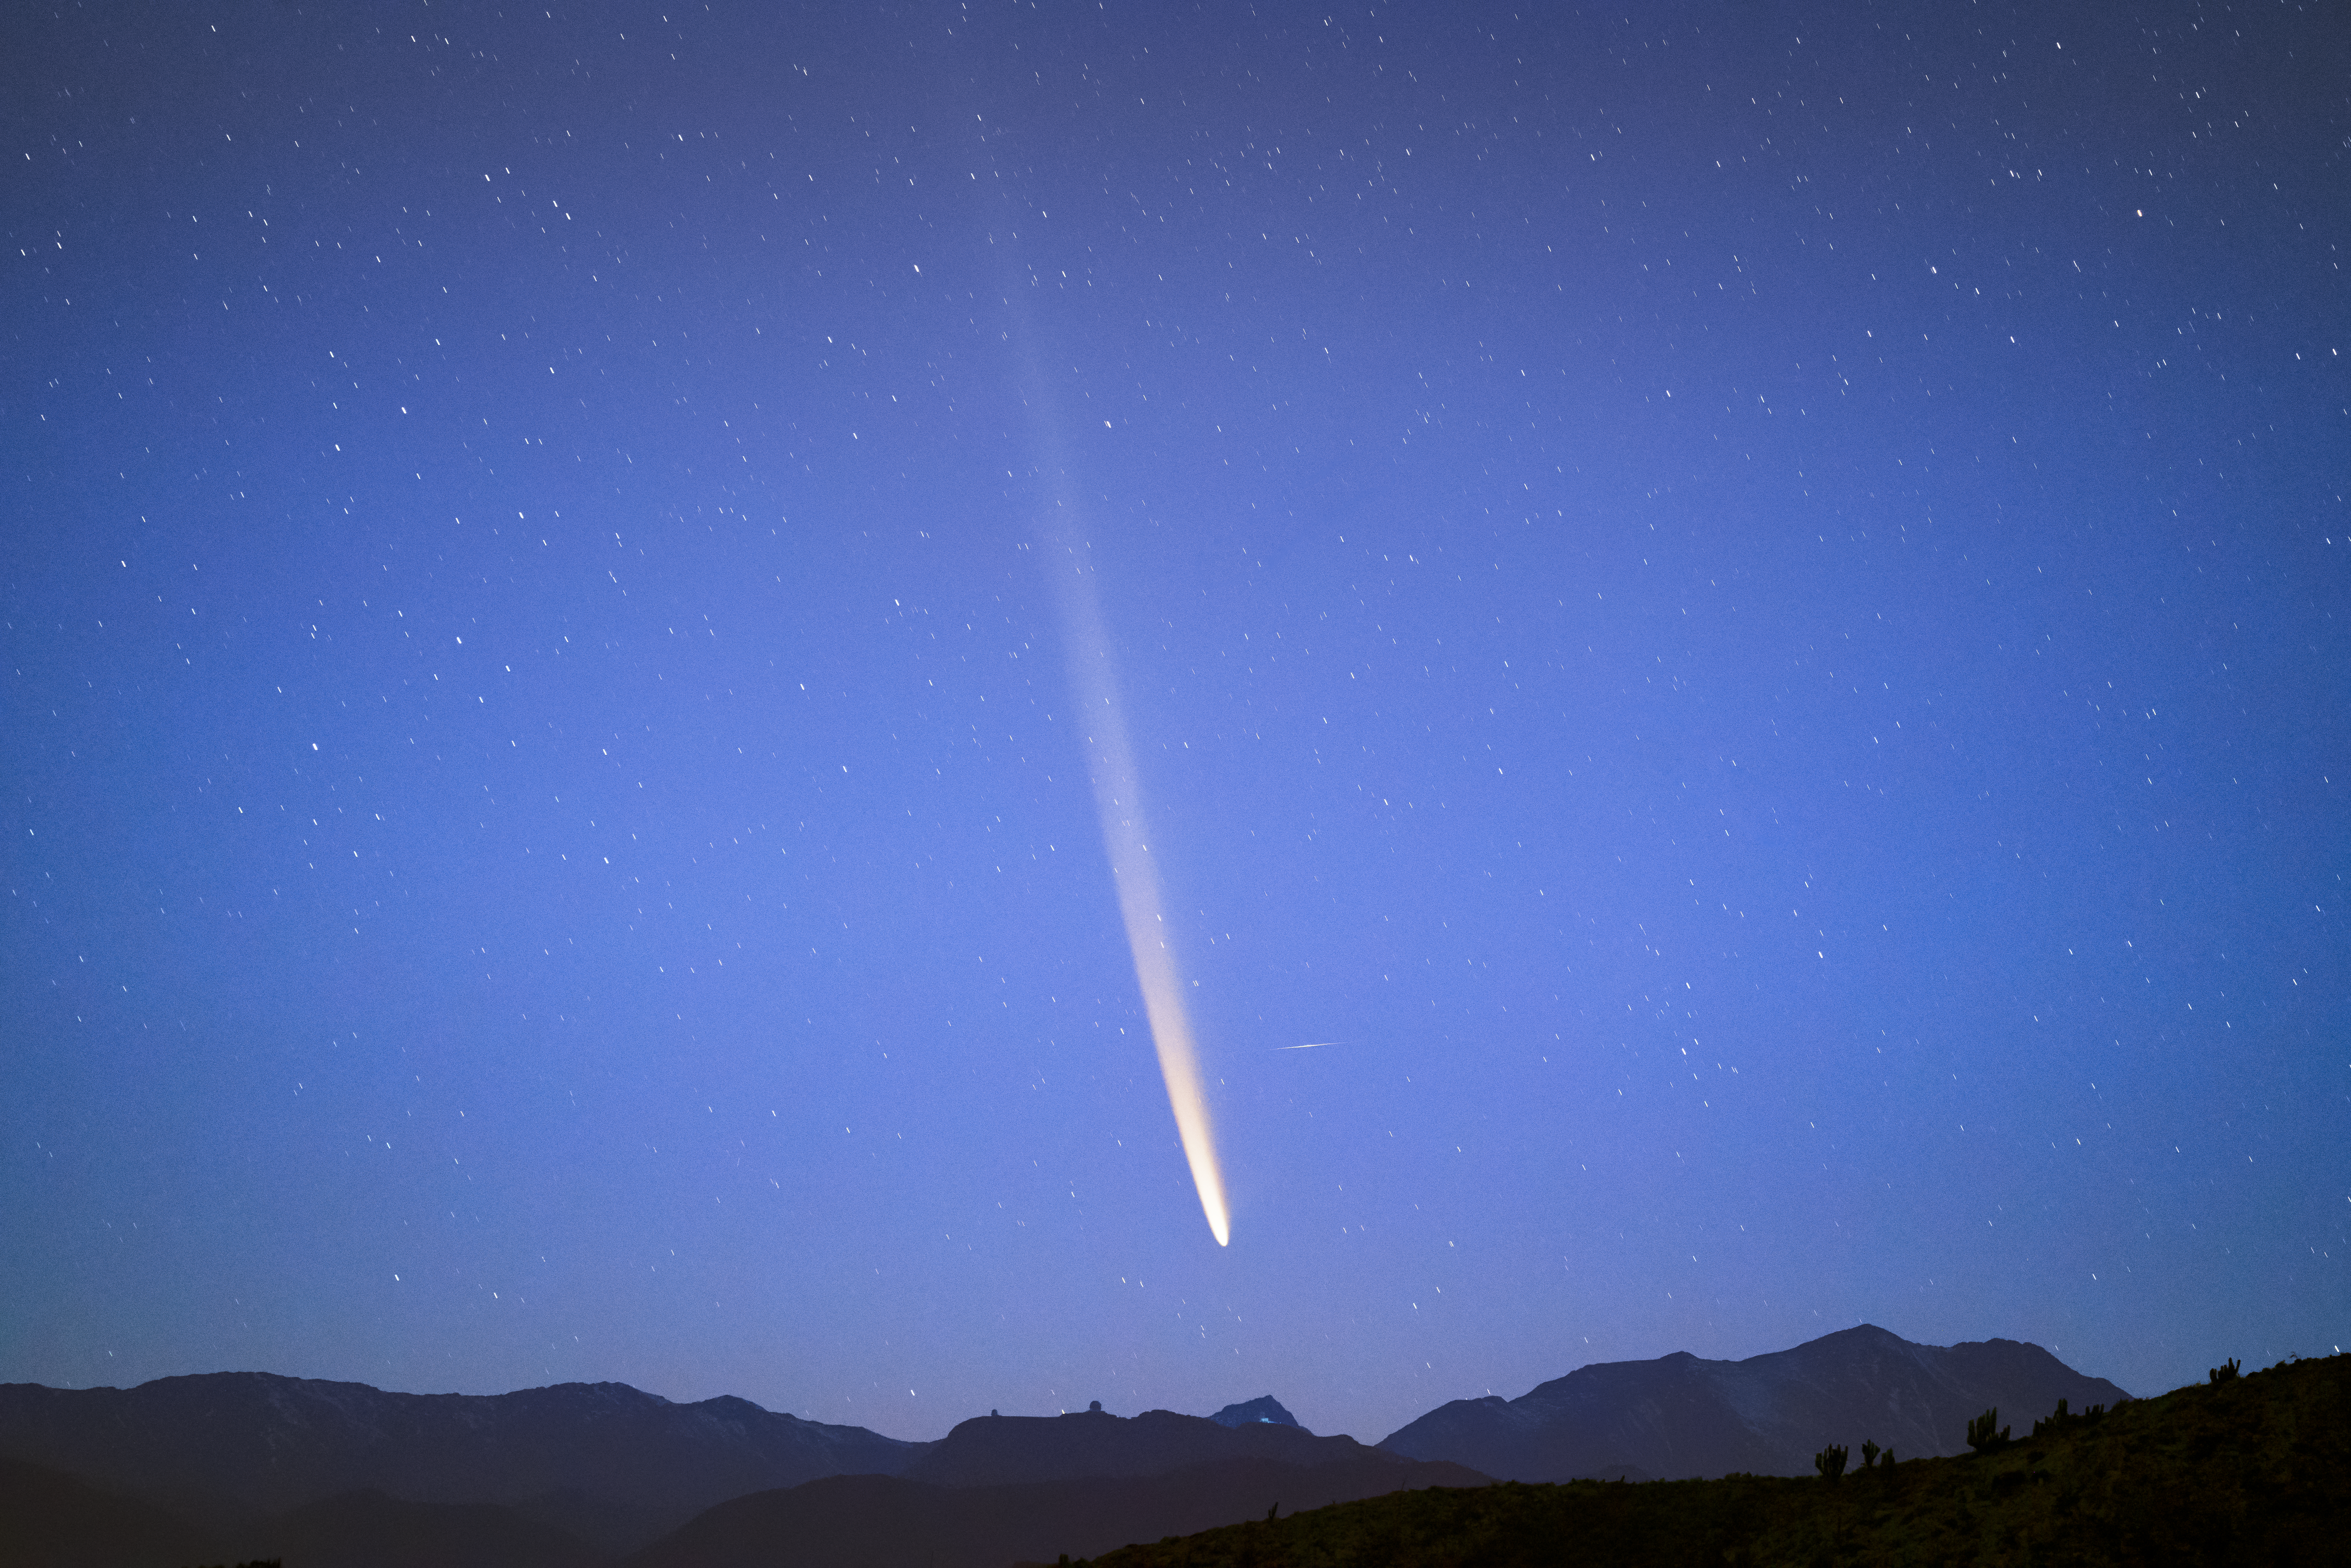

Comet C/2023 A3 (Tsuchinshan–ATLAS) at dawn over CTIO

Comet C/2023 A3 (Tsuchinshan–ATLAS) graces the dawn sky over the U.S. National Science Foundation Cerro Tololo Inter-American Observatory, a Program of NSF NOIRLab in Chile, on 28 September 2024.

Hernán Stockebrand, the photographer, is a NOIRLab Audiovisual Ambassador.

Credit: H.Stockebrand (hernanstockebrand.com)/NOIRLab/NSF/AURA